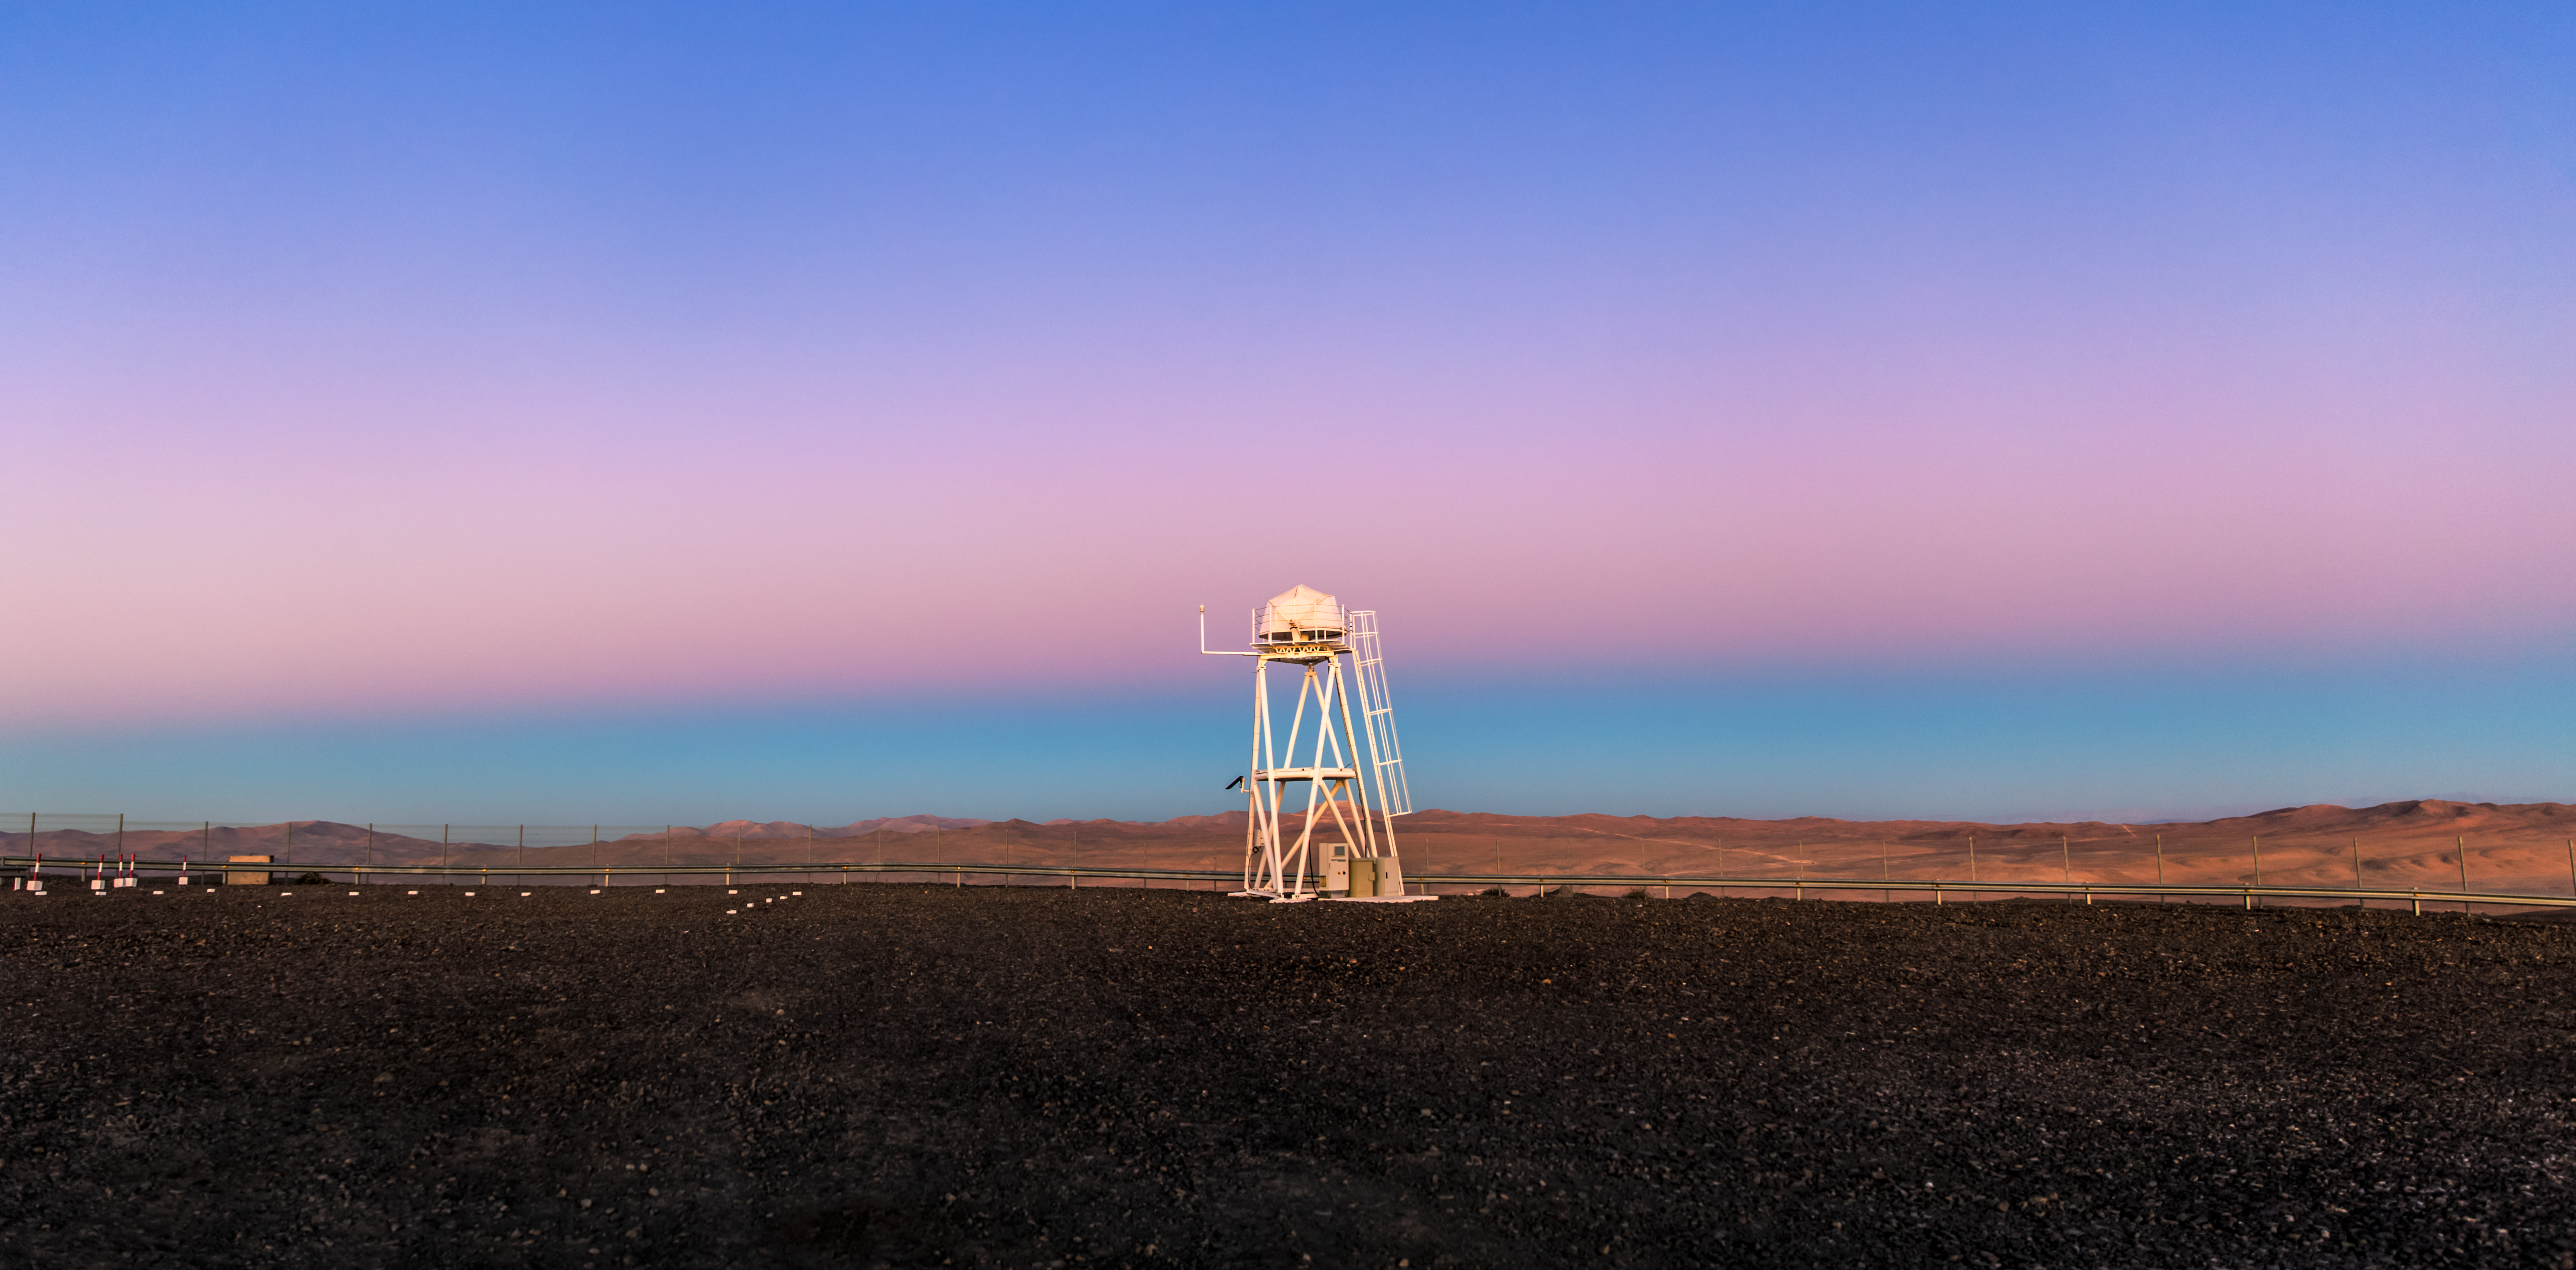

Earth in its own shadow

In the background the Earth's shadow is strongly visible, the shadow that the Earth itself casts on its own atmosphere. This is visible in the opposite half of the sky to the sunset or sunrise, and is seen right above the horizon as a dark blue band. Immediately above, a pink band that is visible above the dark blue of the Earth's shadow is called “Belt of Venus”. This was taken at the ESO Paranal site.

Credit: ESO/M. Claro